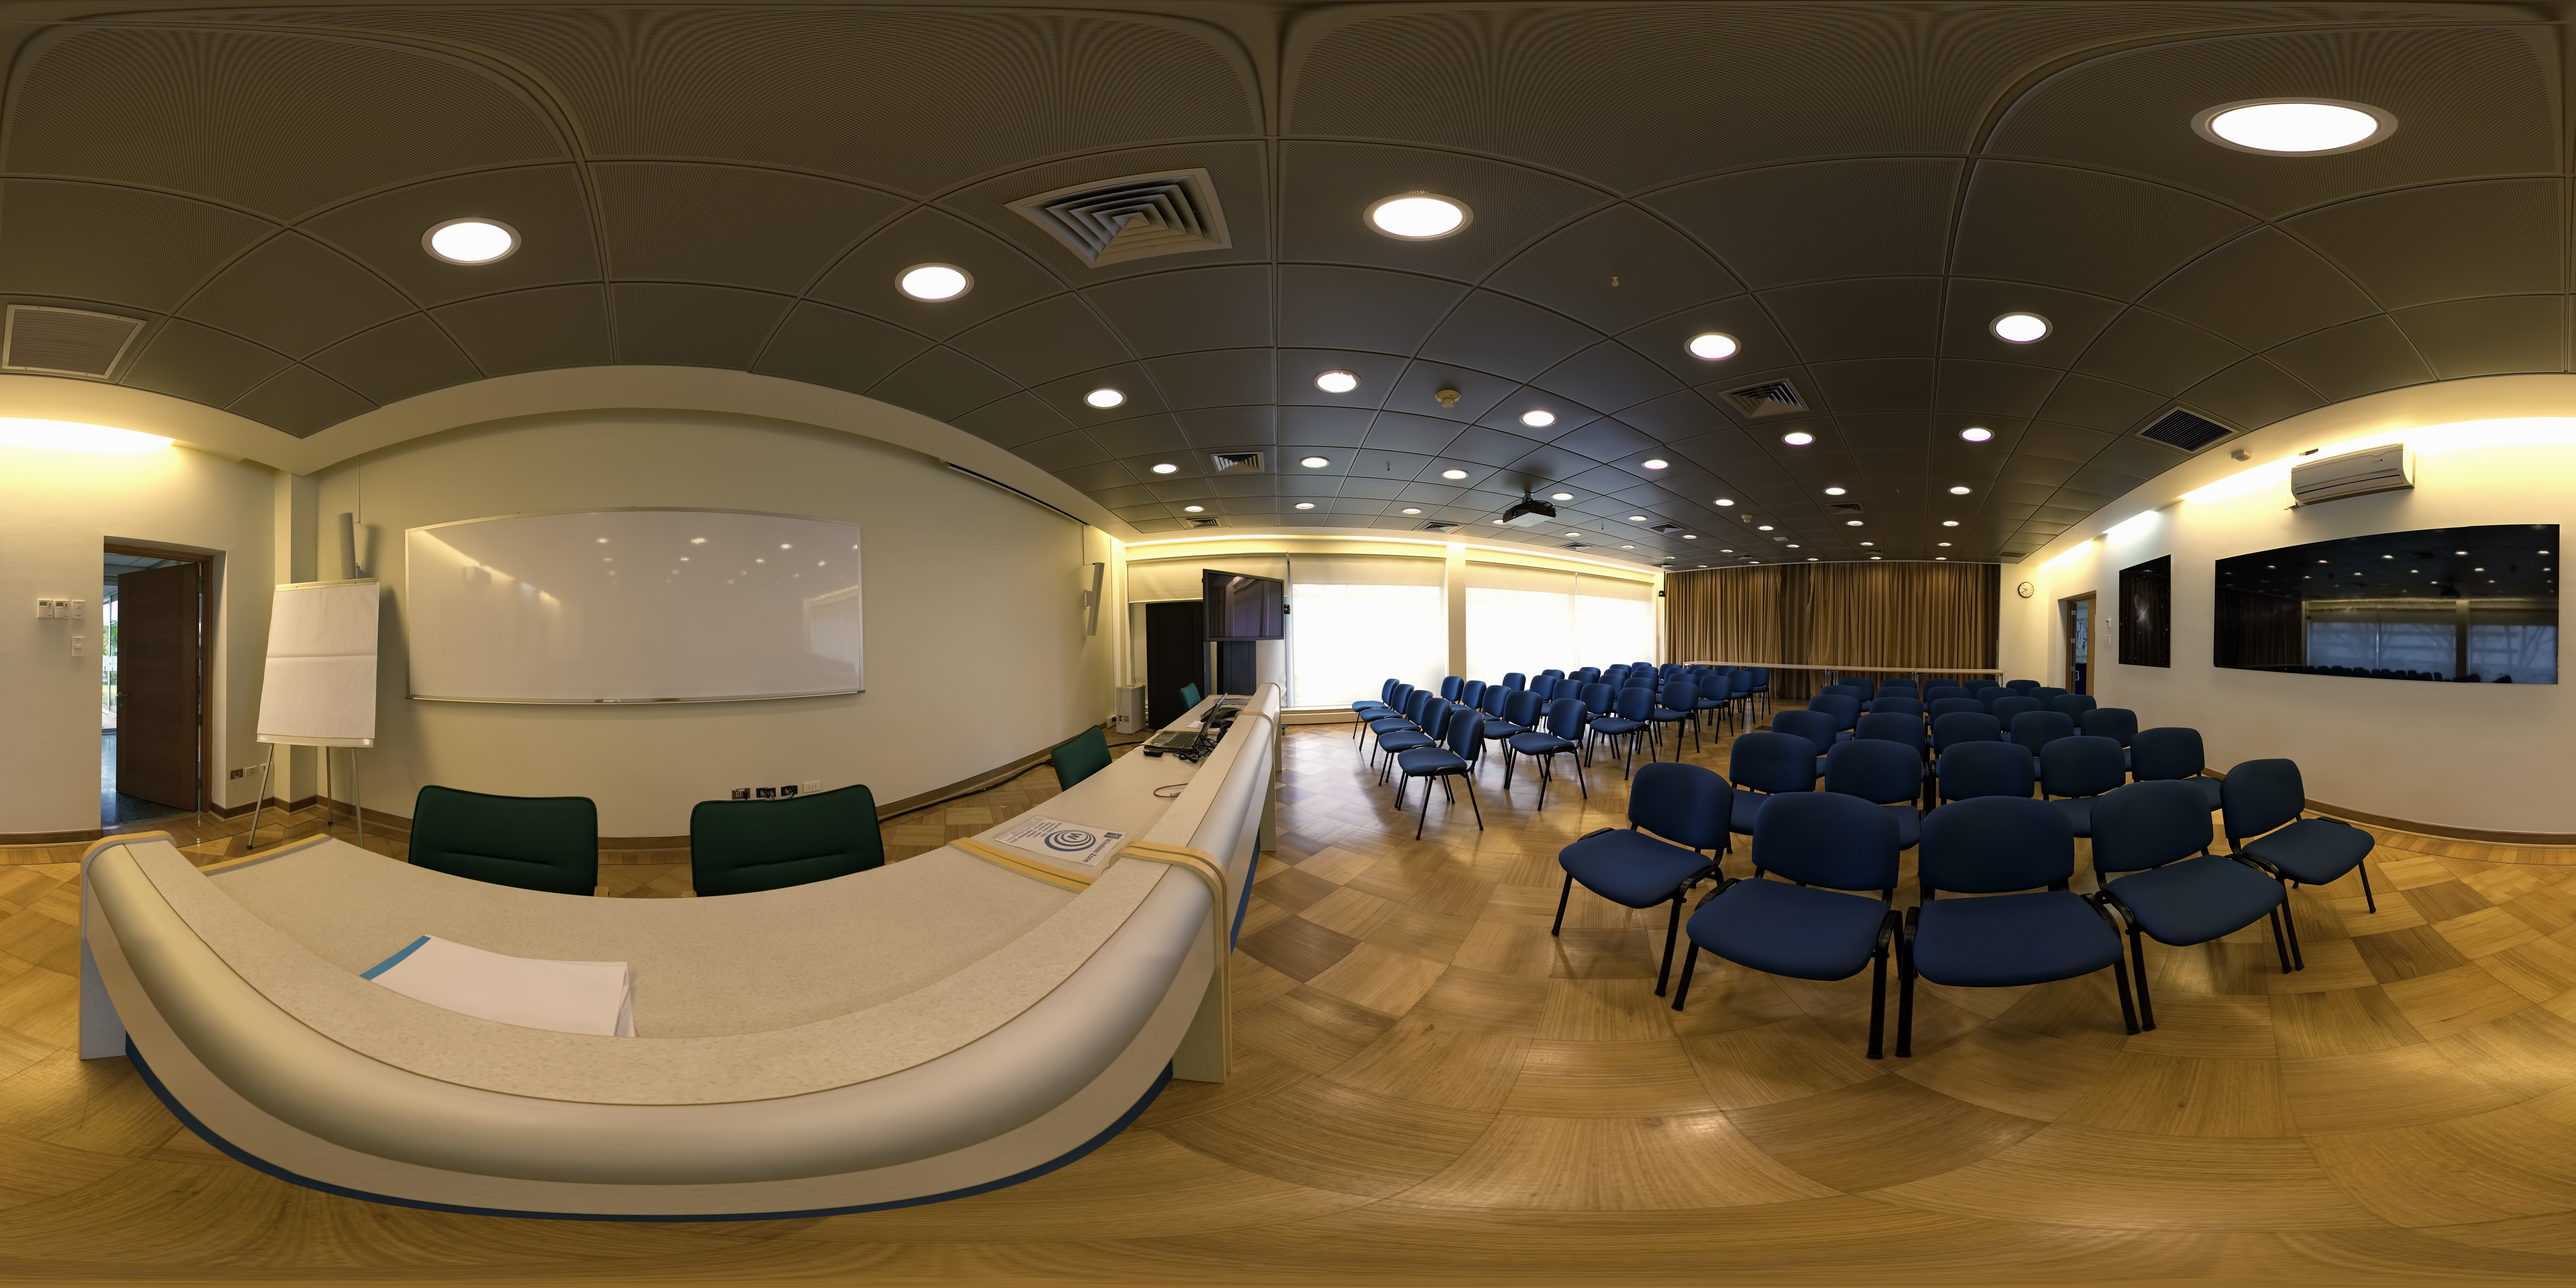

ALMA Santiago Central Office

This 360 degree panorama shows the auditorium in the Atacama Large Millimeter/submillimeter Array (ALMA) Santiago Central Office. The office was built by ESO as part of its responsibilities as the European ALMA partner and it is located next to the ESO Vitacura Headquarters.

Credit: ESO